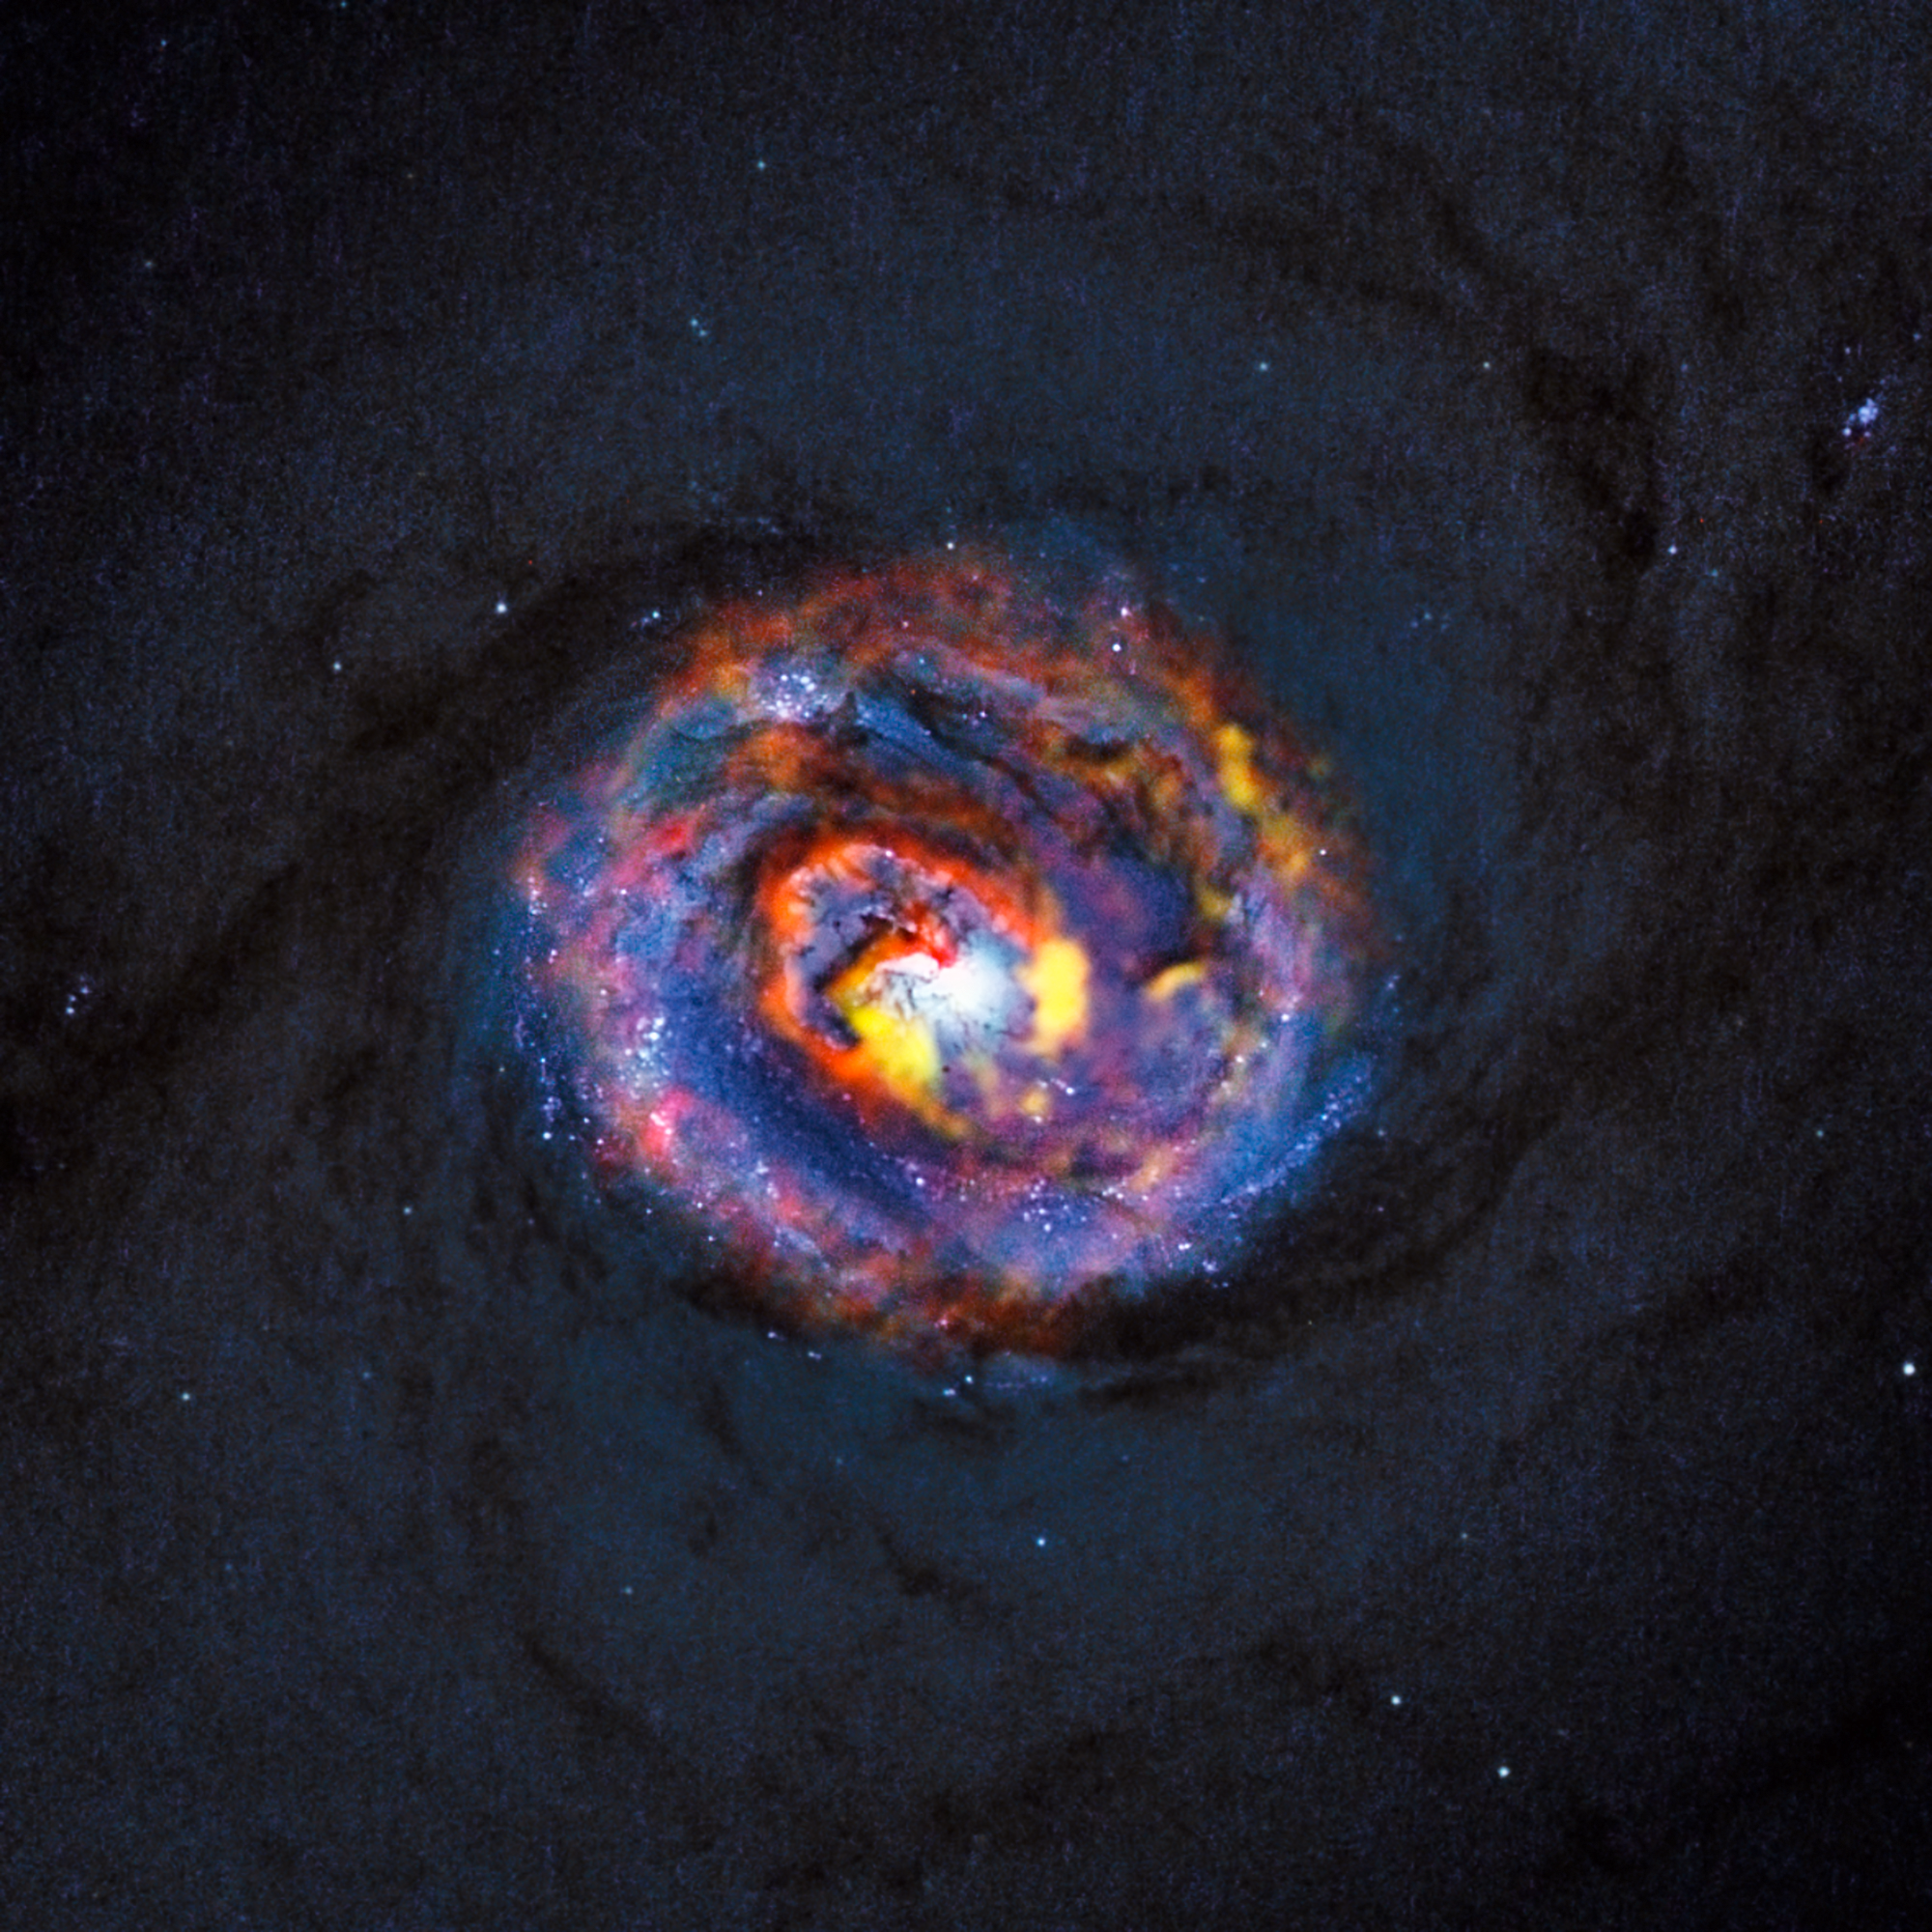

Composite view of the galaxy NGC 1433 from ALMA and Hubble

This detailed view shows the central parts of the nearby active galaxy NGC 1433. The dim blue background image, showing the central dust lanes of this galaxy, comes from the NASA/ESA Hubble Space Telescope. The coloured structures near the centre are from recent ALMA observations that have revealed a spiral shape, as well as an unexpected outflow, for the first time.

Credit: ALMA (ESO/NAOJ/NRAO)/NASA/ESA/F. Combes